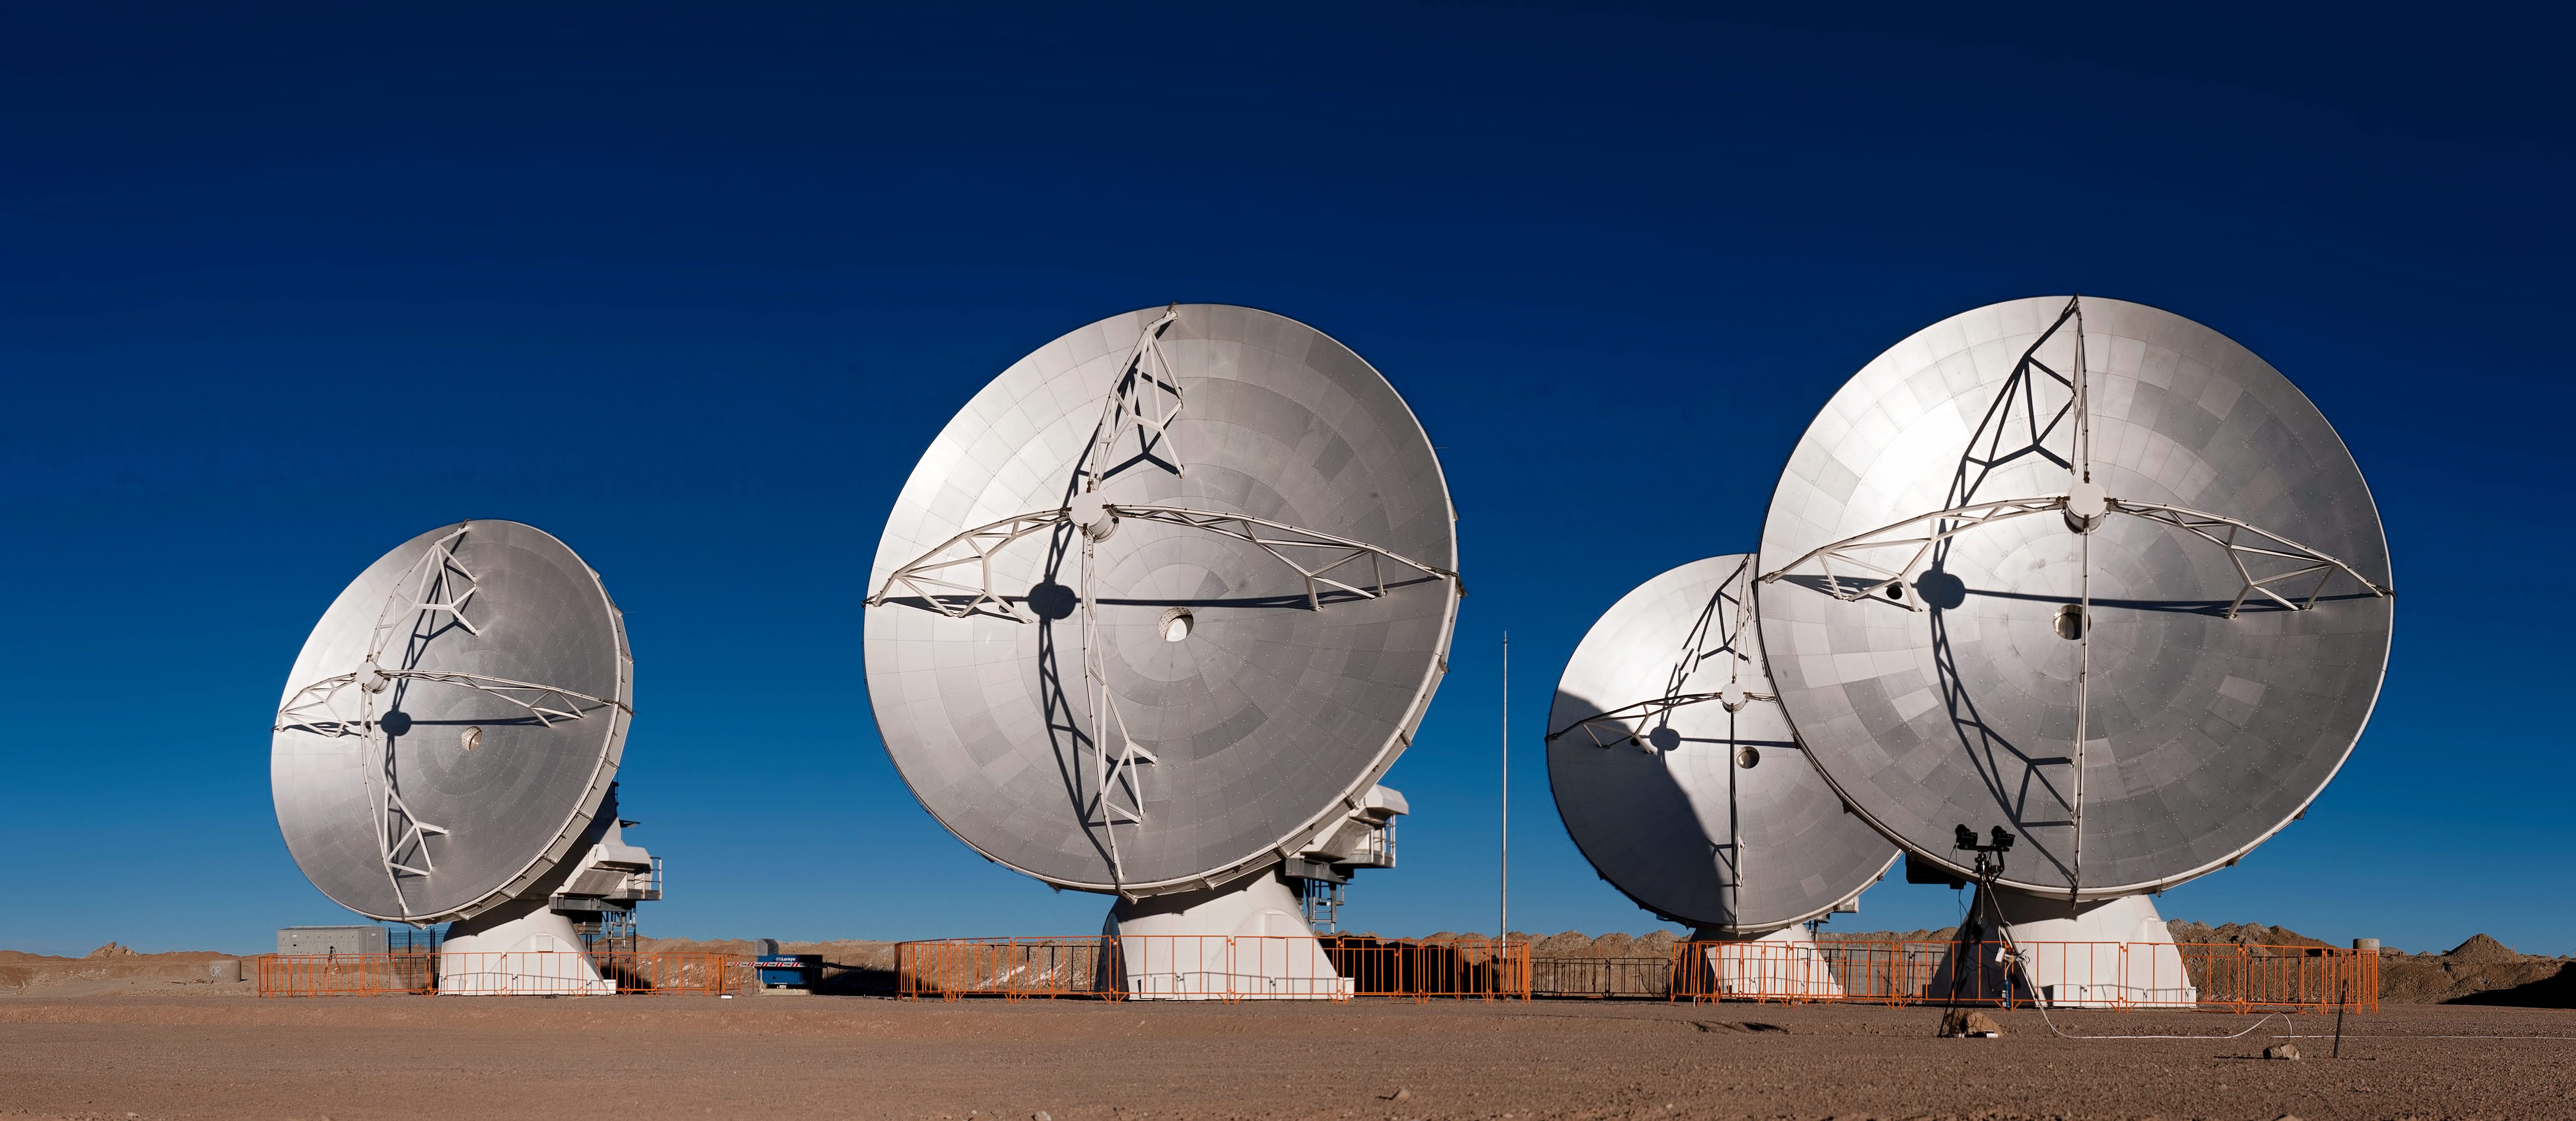

A quartet of ALMA antennas placed close together

The Atacama Large Millimeter/submillimeter Array (ALMA) antennas may look rooted to the ground in this striking image — taken at the Array Operations Site on the Chajnantor plateau, at an altitude of 5000 metres — but these dishes are surprisingly mobile.

Thanks to the two antenna transporter vehicles, the antennas in the array — which will consist of a total of 66 dishes when construction is complete — can be repositioned to meet the needs of a particular observation project. The transporters, named Otto and Lore, were specially designed to transport the hefty 115-tonne antennas and position them precisely on concrete foundation pads, spread across the plateau over distances of up to 16 kilometres. Here, four antennas have been placed on closely spaced pads for testing during the Commissioning and Science Verification phase of ALMA construction.

The transporter vehicles drive on 28 tyres, with two 700-HP (500 kW) diesel engines and two 1500-litre fuel tanks, and have a top speed of 12km/h when carrying their precious cargo.

The ALMA project is a partnership of Europe, North America and East Asia in cooperation with the Republic of Chile. ESO is the European partner in ALMA.

Credit: ESO/José Francisco Salgado (josefrancisco.org)